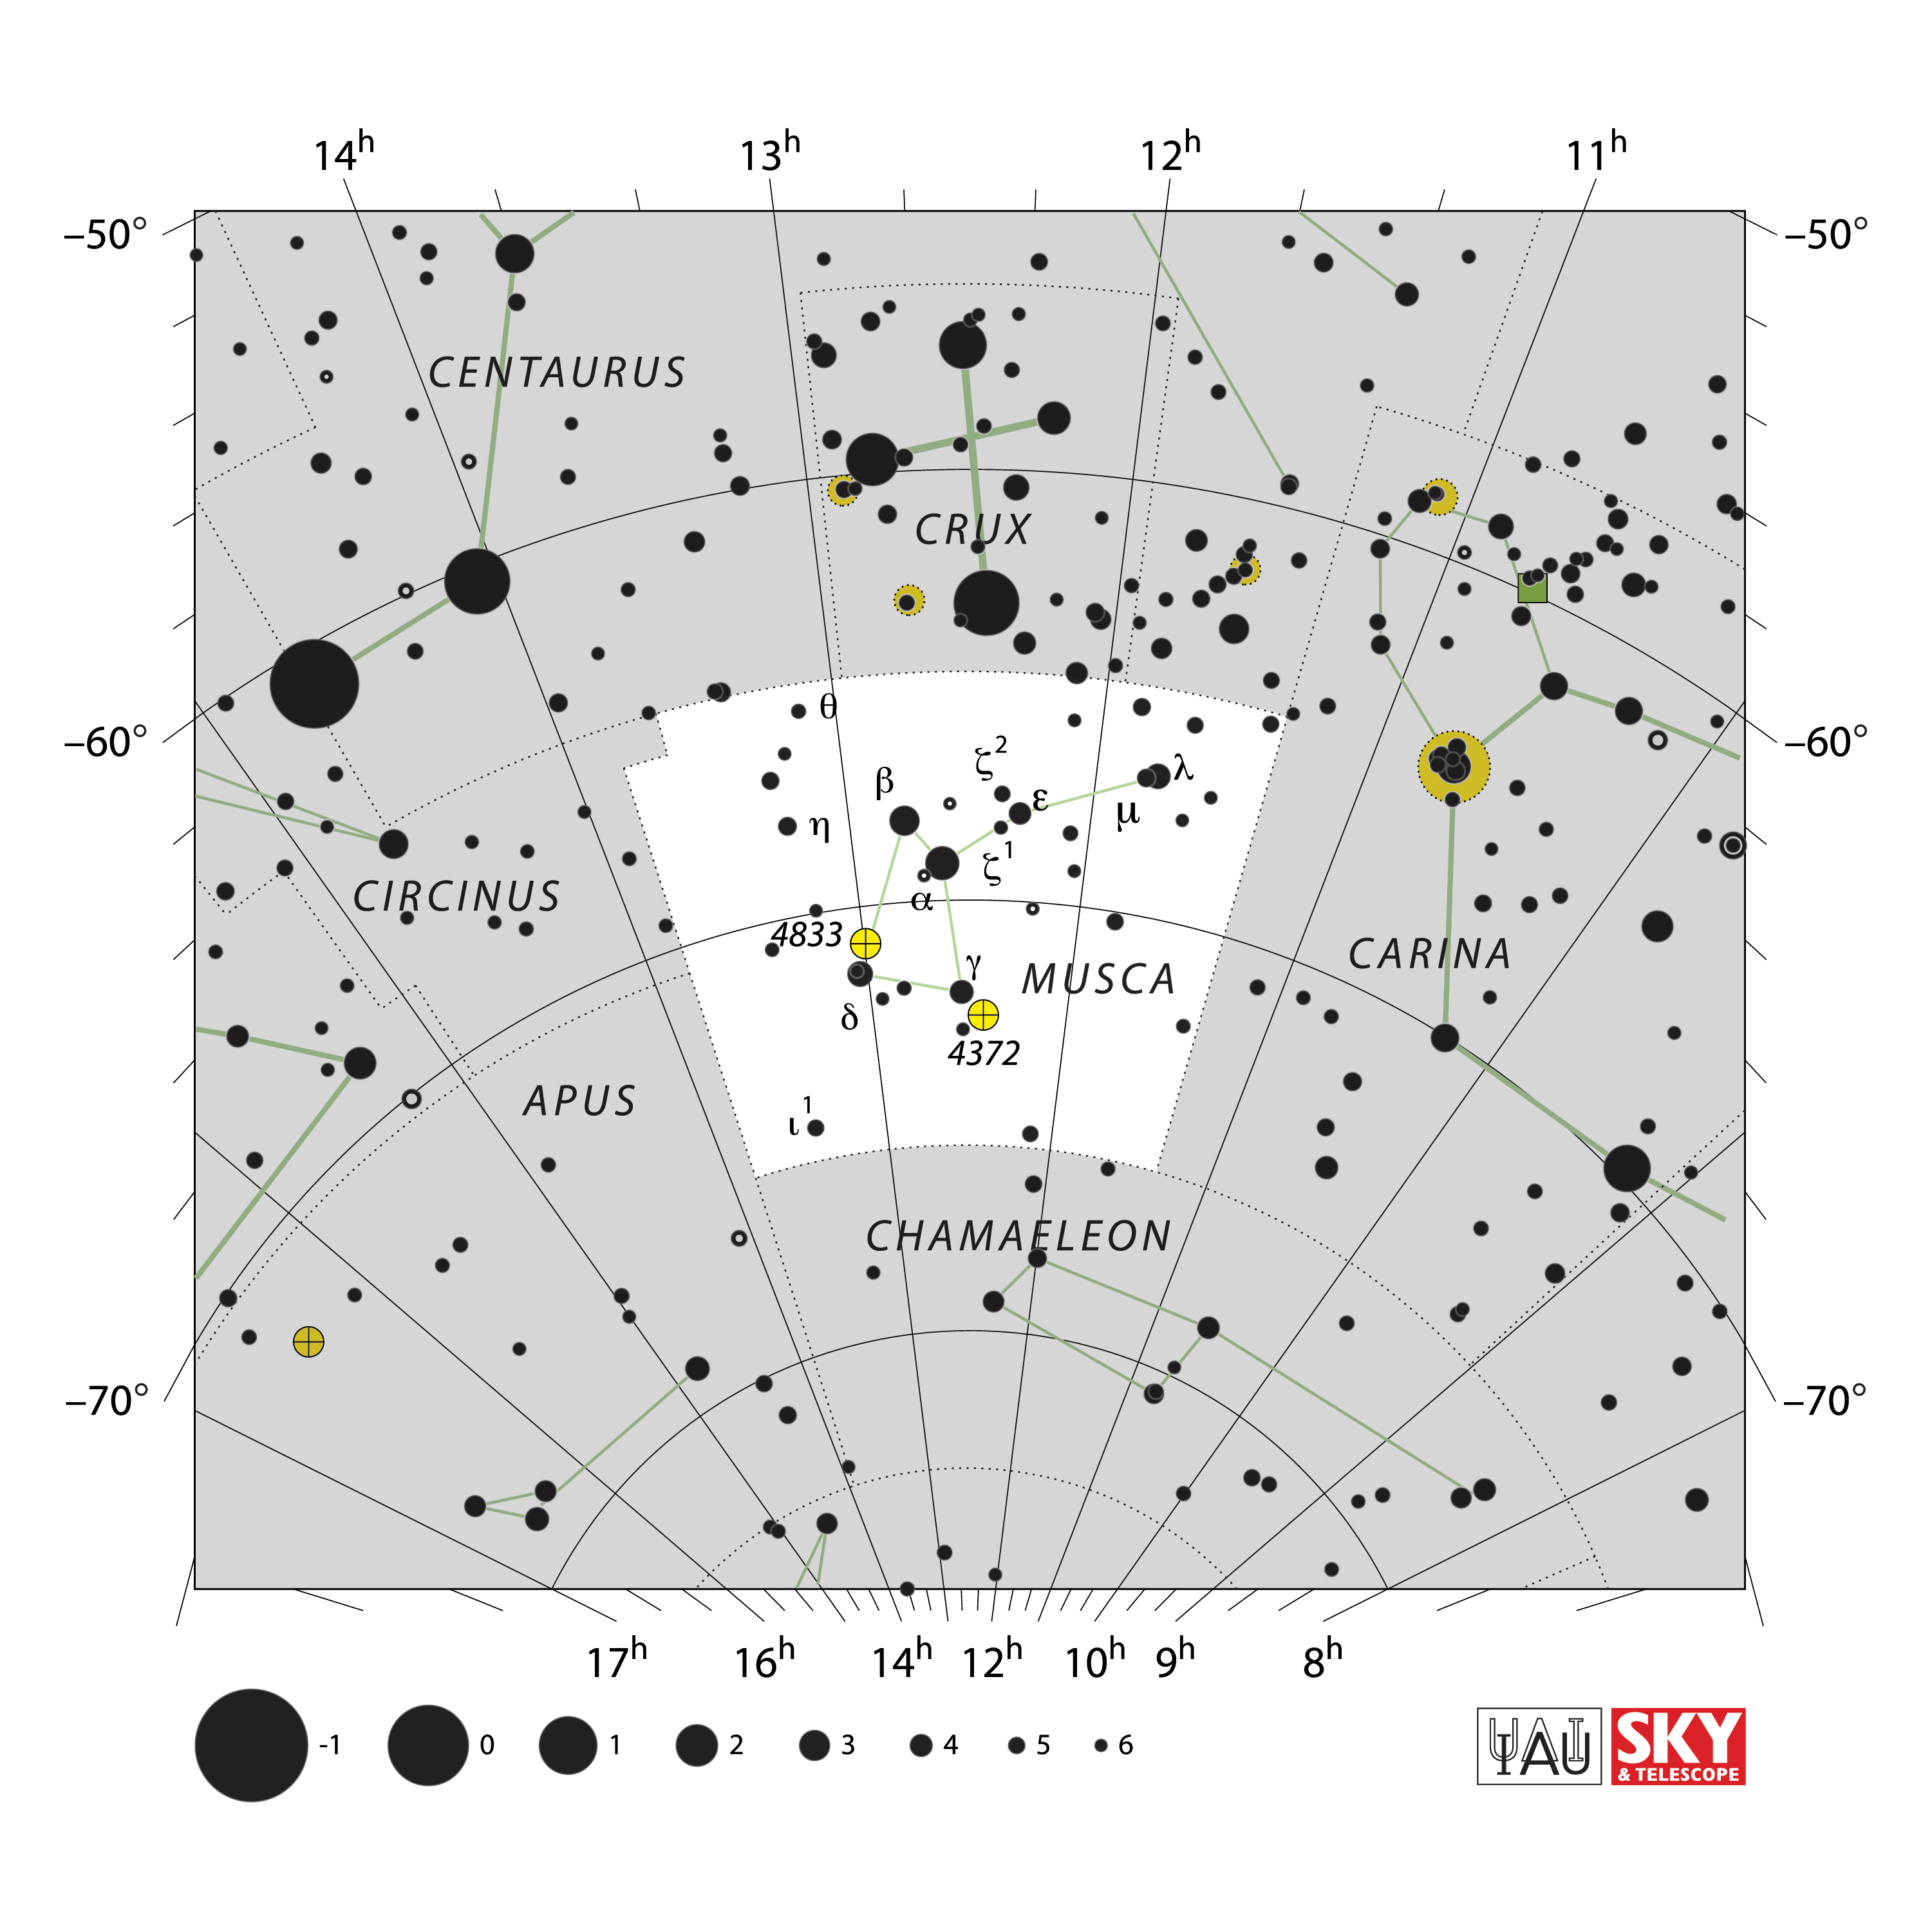

Musca

Credit: IAU and Sky & Telescope